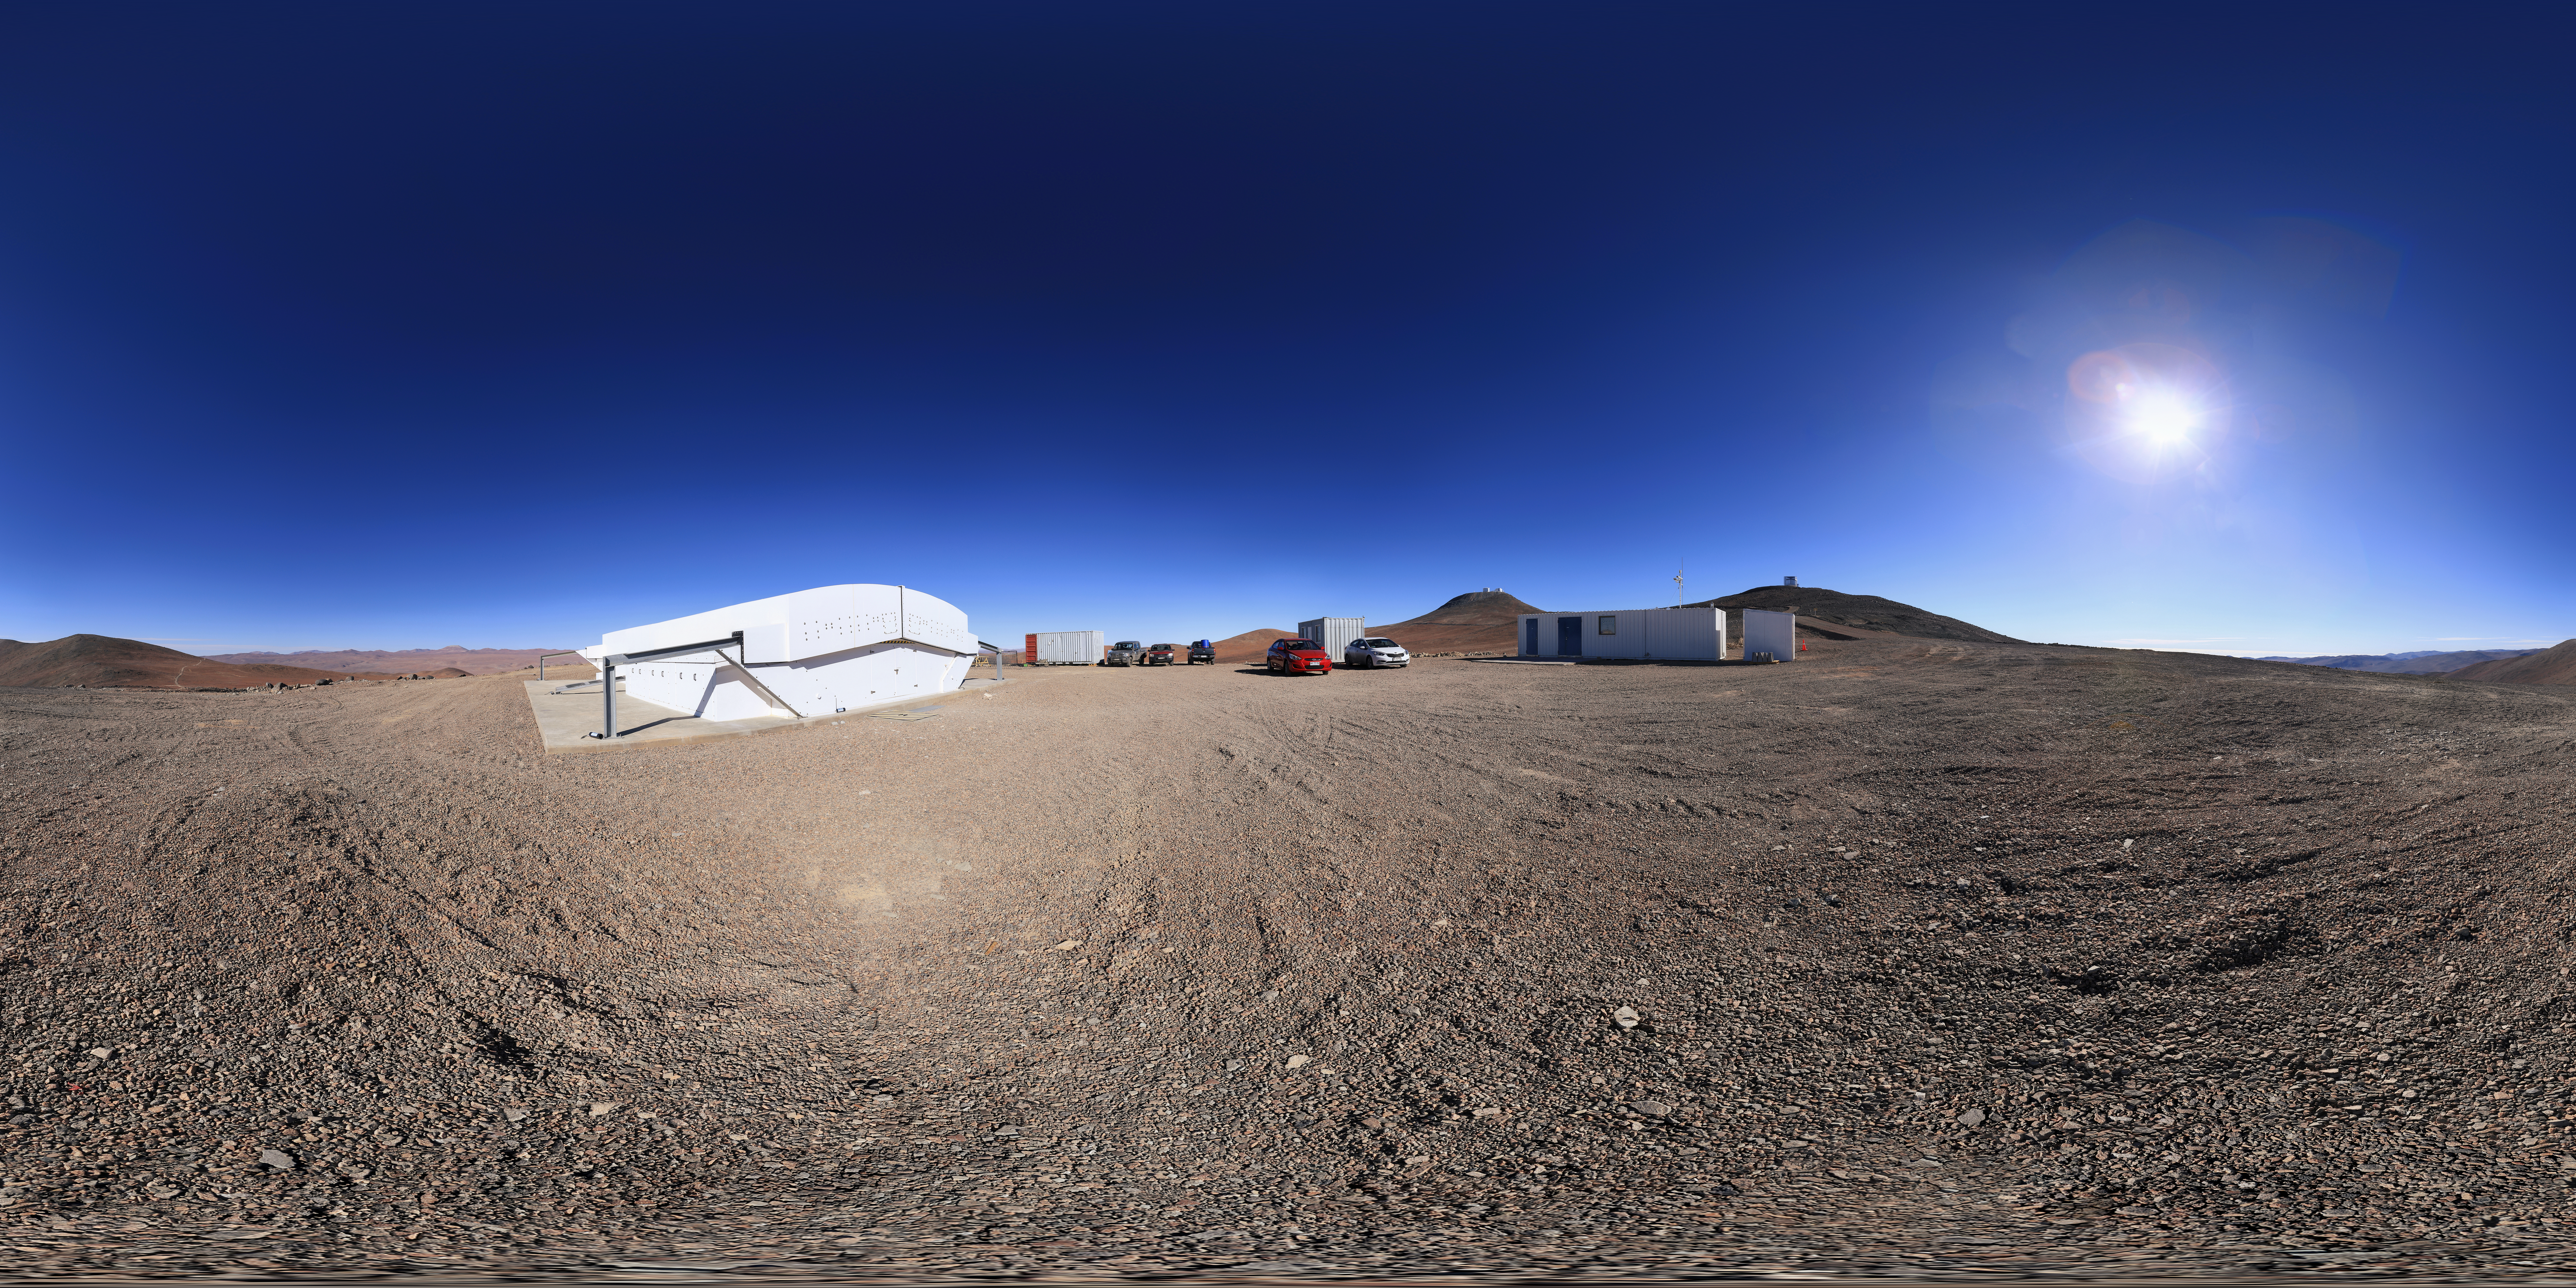

The Next-Generation Transit Survey

The Next-Generation Transit Survey (NGTS), located at ESO’s Paranal Observatory in northern Chile, saw first light in 2015. The project is designed to search for transiting exoplanets — planets that pass in front of their parent star and hence produce a slight dimming of the star’s light that can be detected by sensitive instruments. The telescopes will focus on discovering Neptune-sized and smaller planets, with diameters between two and eight times that of Earth.

Credit: F. Char/ESO